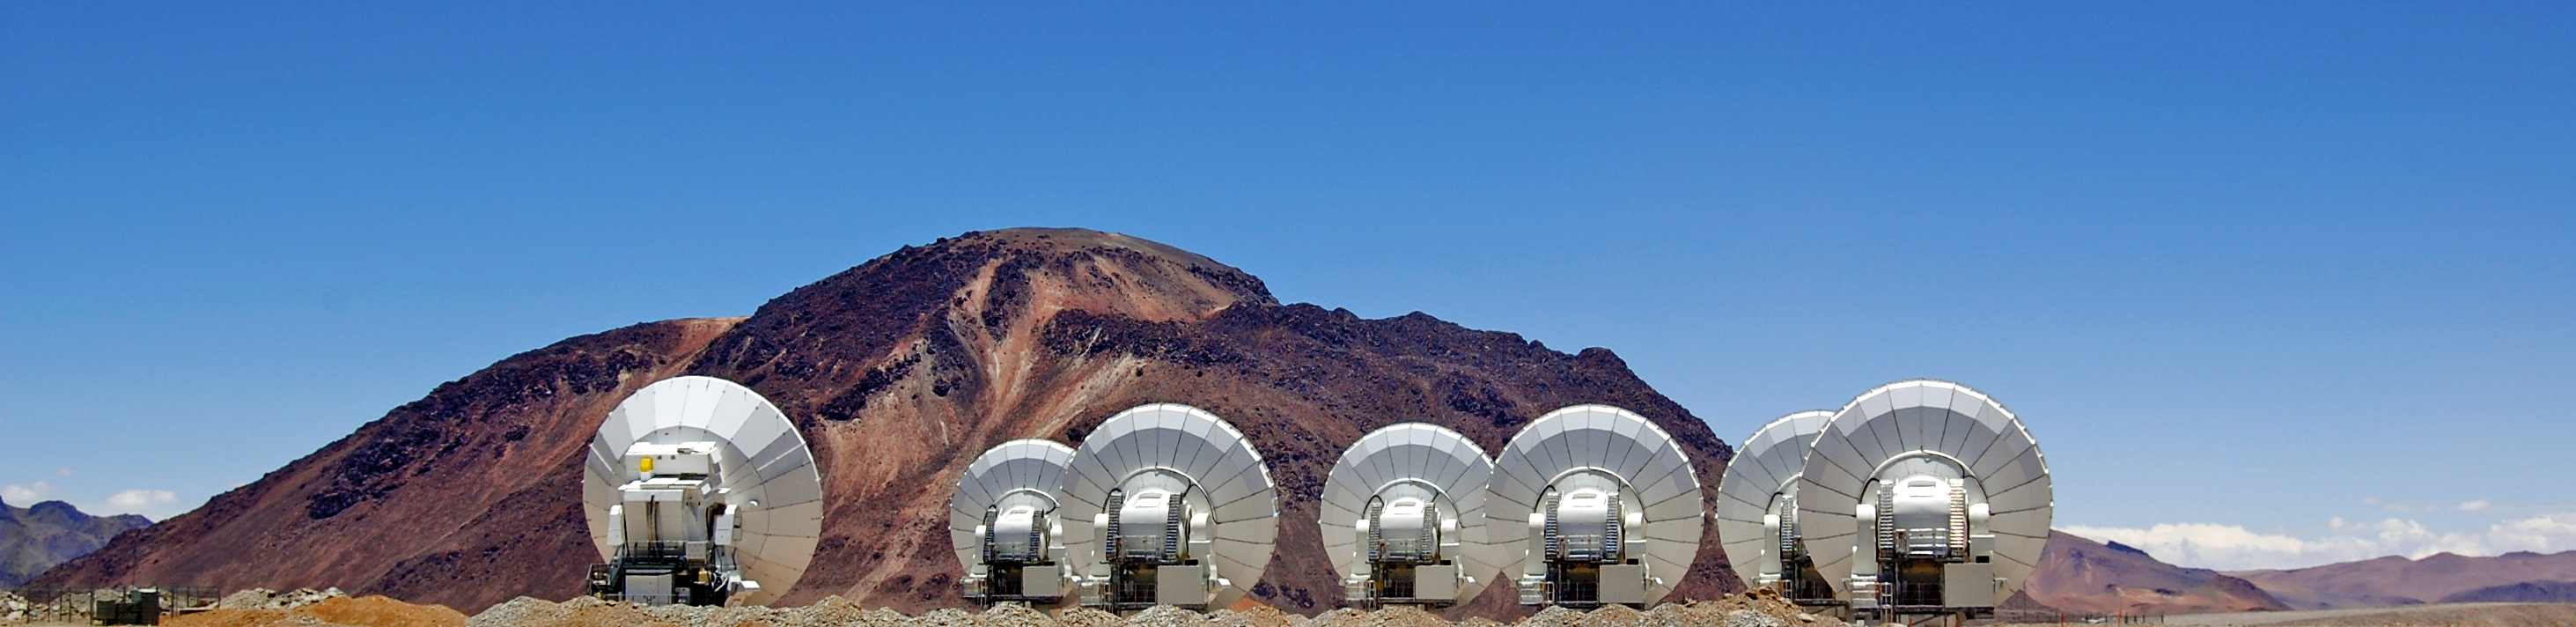

ALMA antennas on display

Antennas from ALMA (the Atacama Large Millimeter/submillimeter Array). The ALMA project is an international collaboration between Europe, East Asia and North America in cooperation with the Republic of Chile.

Credit: ESO